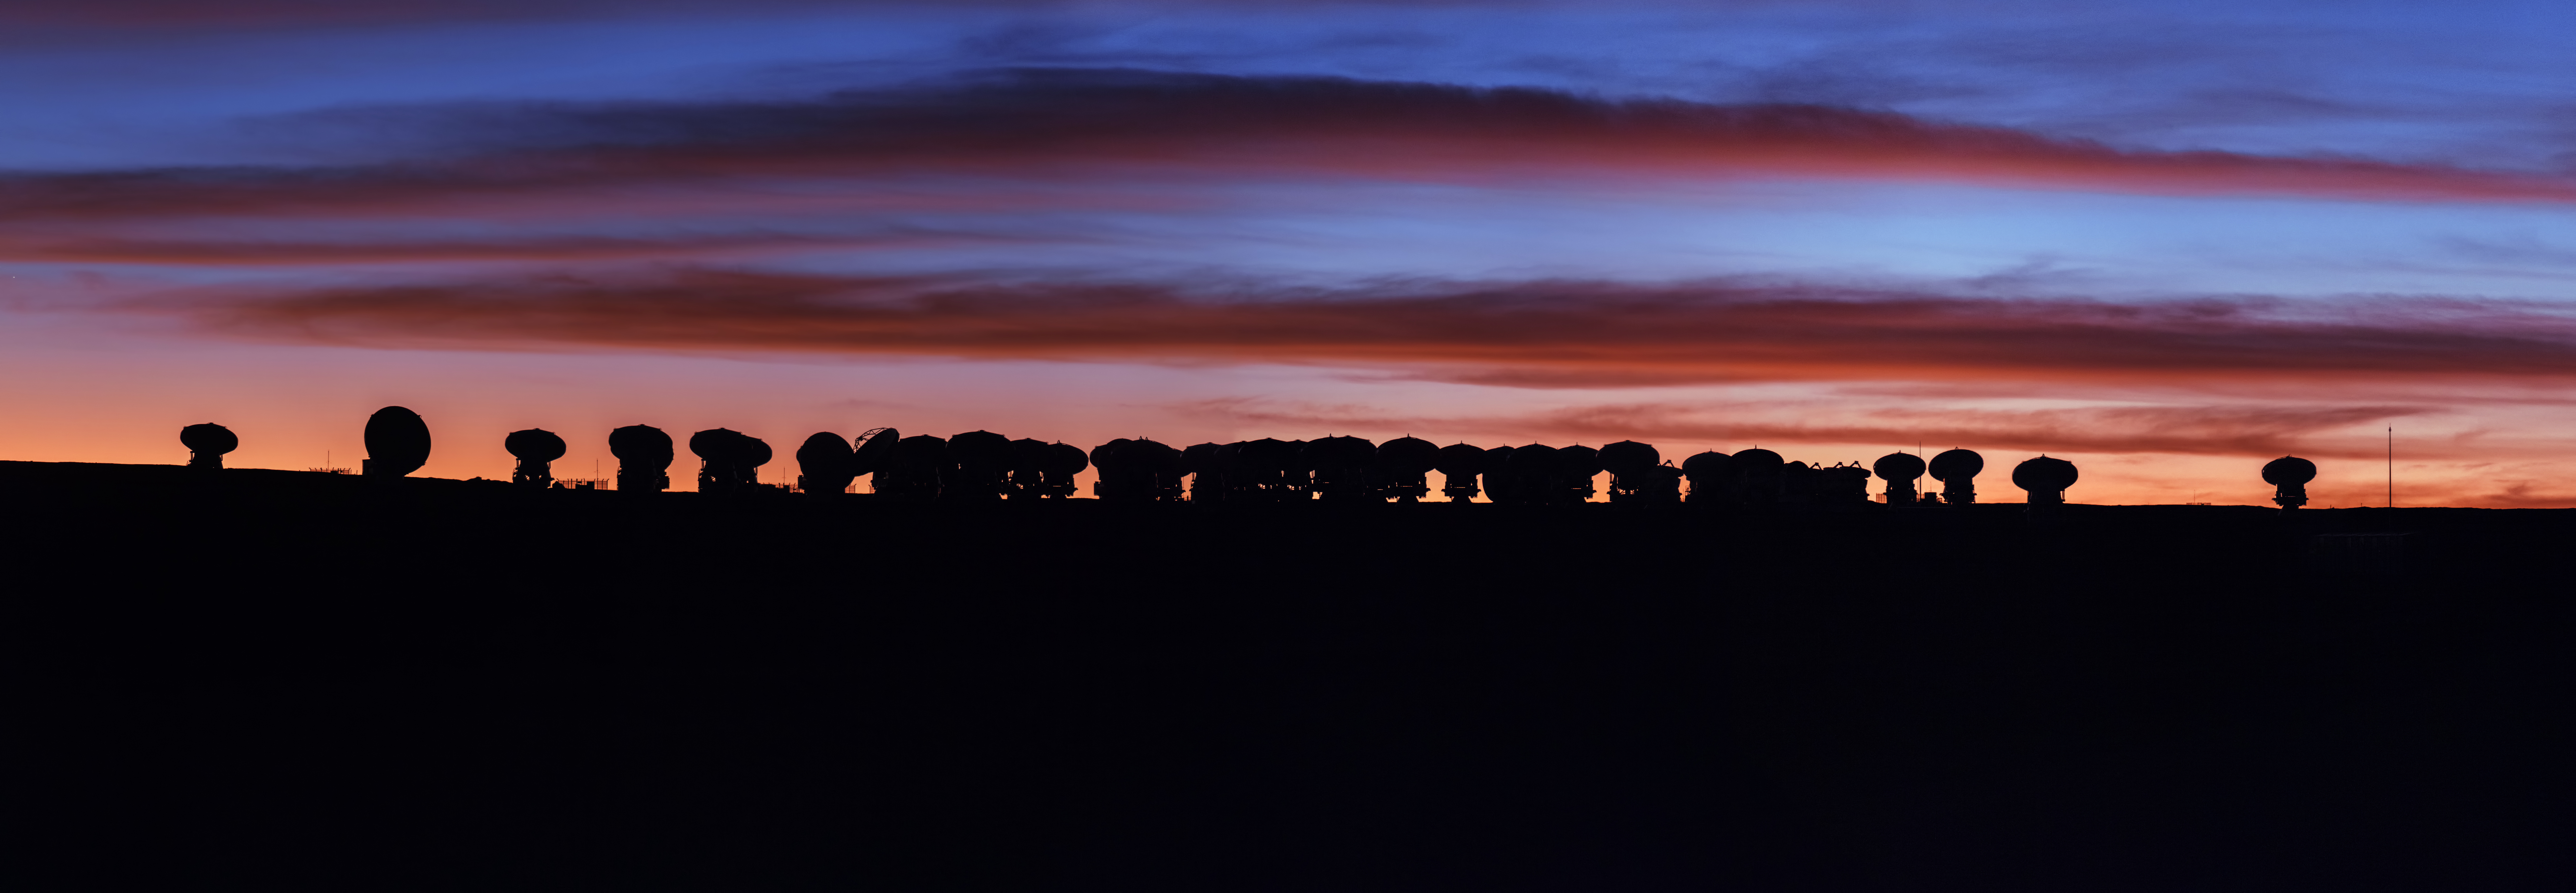

Observing across the spectrum

Cast against the background of a magnificent sunset above the Chajnantor Plateau in the Atacama Desert, the antennas of the Atacama Large Millimeter/submillimeter Array (ALMA) keep watch over the skies. ALMA, of which ESO is a partner, is the largest ground-based astronomical project in existence.

The beautiful shades of orange and red that illuminate the sky as the Sun sets behind the horizon teach us an interesting physics lesson. As it passes through the Earth’s atmosphere, sunlight with shorter, bluer wavelengths gets scattered off the molecules of gas and dust in the air more than that with longer, redder wavelengths. As the Sun approaches the horizon, light that reaches the Earth’s surface takes a longer path through its atmosphere, and most of the blue part of its visible spectrum gets scattered away. The light that reaches our eyes dyes the sky around the setting Sun in stunning hues of red.

However, the beauty of the blood-red sky is invisible to ALMA. The 66 telescopes of ALMA don’t look at the sky in the visible part of the electromagnetic spectrum, as we do — they observe it in the millimetre and submillimetre wavelength range. Electromagnetic radiation of these wavelengths gets absorbed by water vapour in the Earth’s atmosphere, which is why telescopes used for submillimetre astronomy must be built in extremely dry locations, at high altitude — where atmospheric absorption doesn’t hinder their observations. At five kilometres above sea level, ALMA’s powerful antennas allow us to see the mysteries of the Universe in an extraordinary light.

Credit: Y. Beletsky (LCO)/ESO